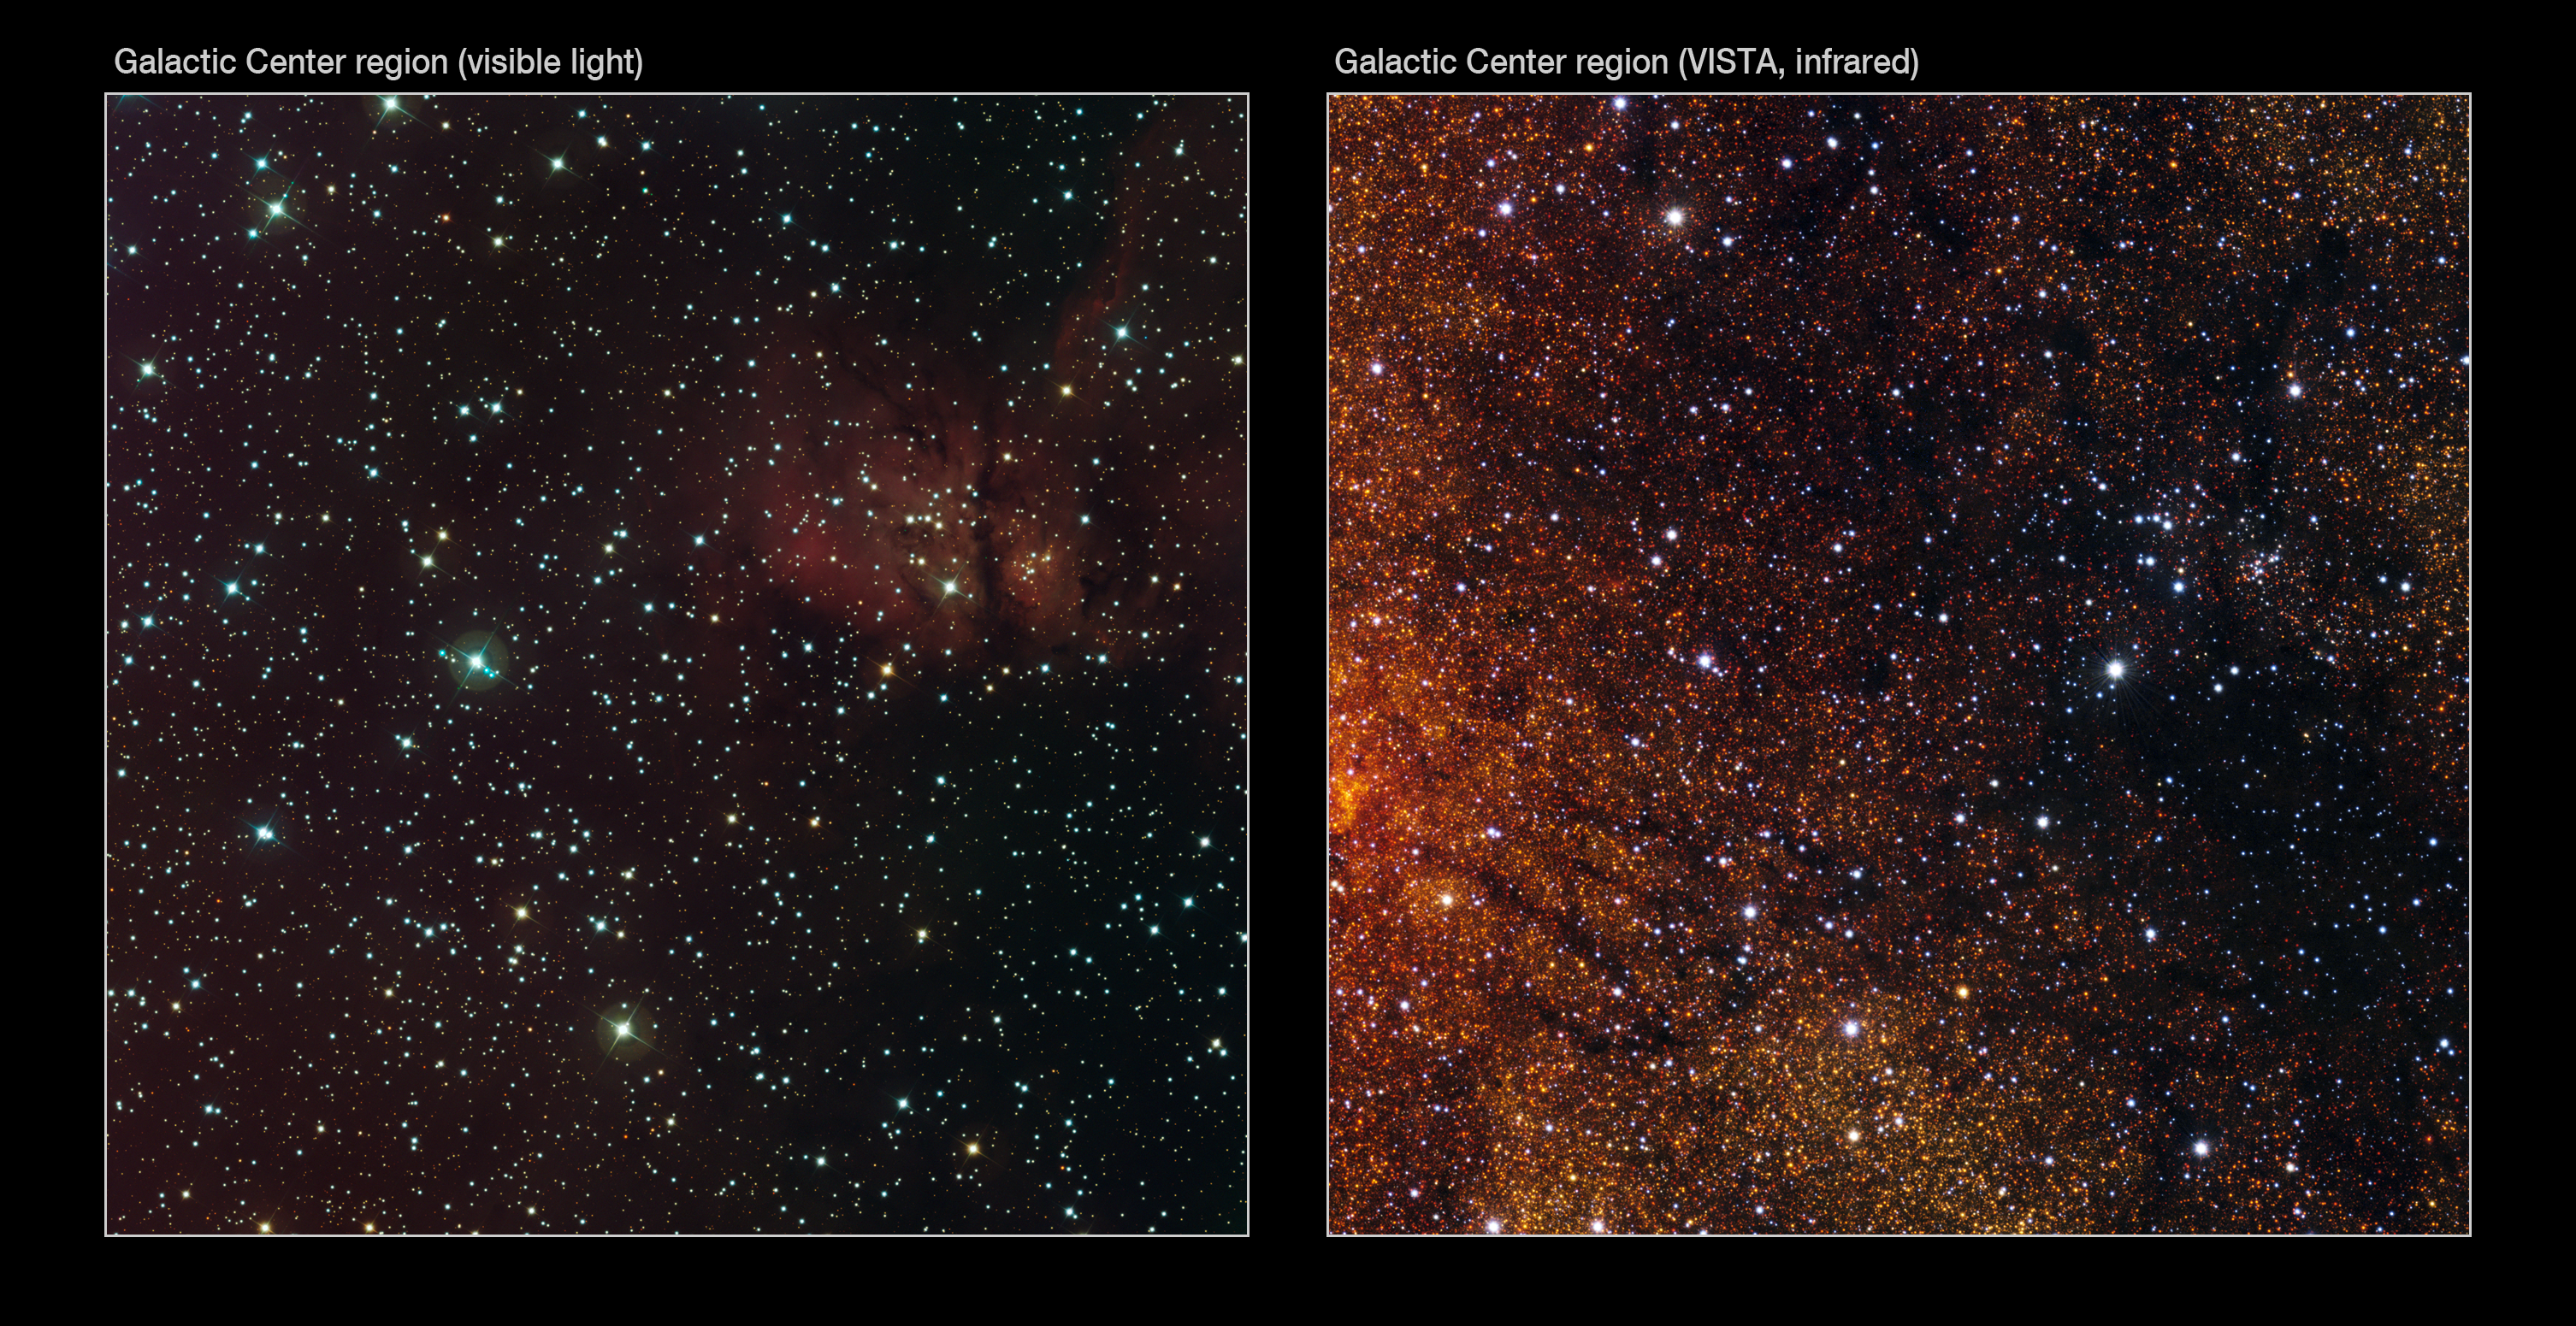

Visible/infrared comparison of the VISTA Galactic Centre image

The right-hand image shows a small part of the VISTA infrared image of the Galactic Centre. It matches the image at the right that was taken in visible light using the Wide Field Imager (WFI) on the MPG/ESO 2.2-metre telescope at ESO’s La Silla Observatory. Although many of the brighter and closer stars can be seen in both images, a myriad of faint red stars appear in the VISTA infrared view that were hidden behind dust and not seen in the visible. The field of view is about twelve arcminutes across.

Credit: ESO/VISTA